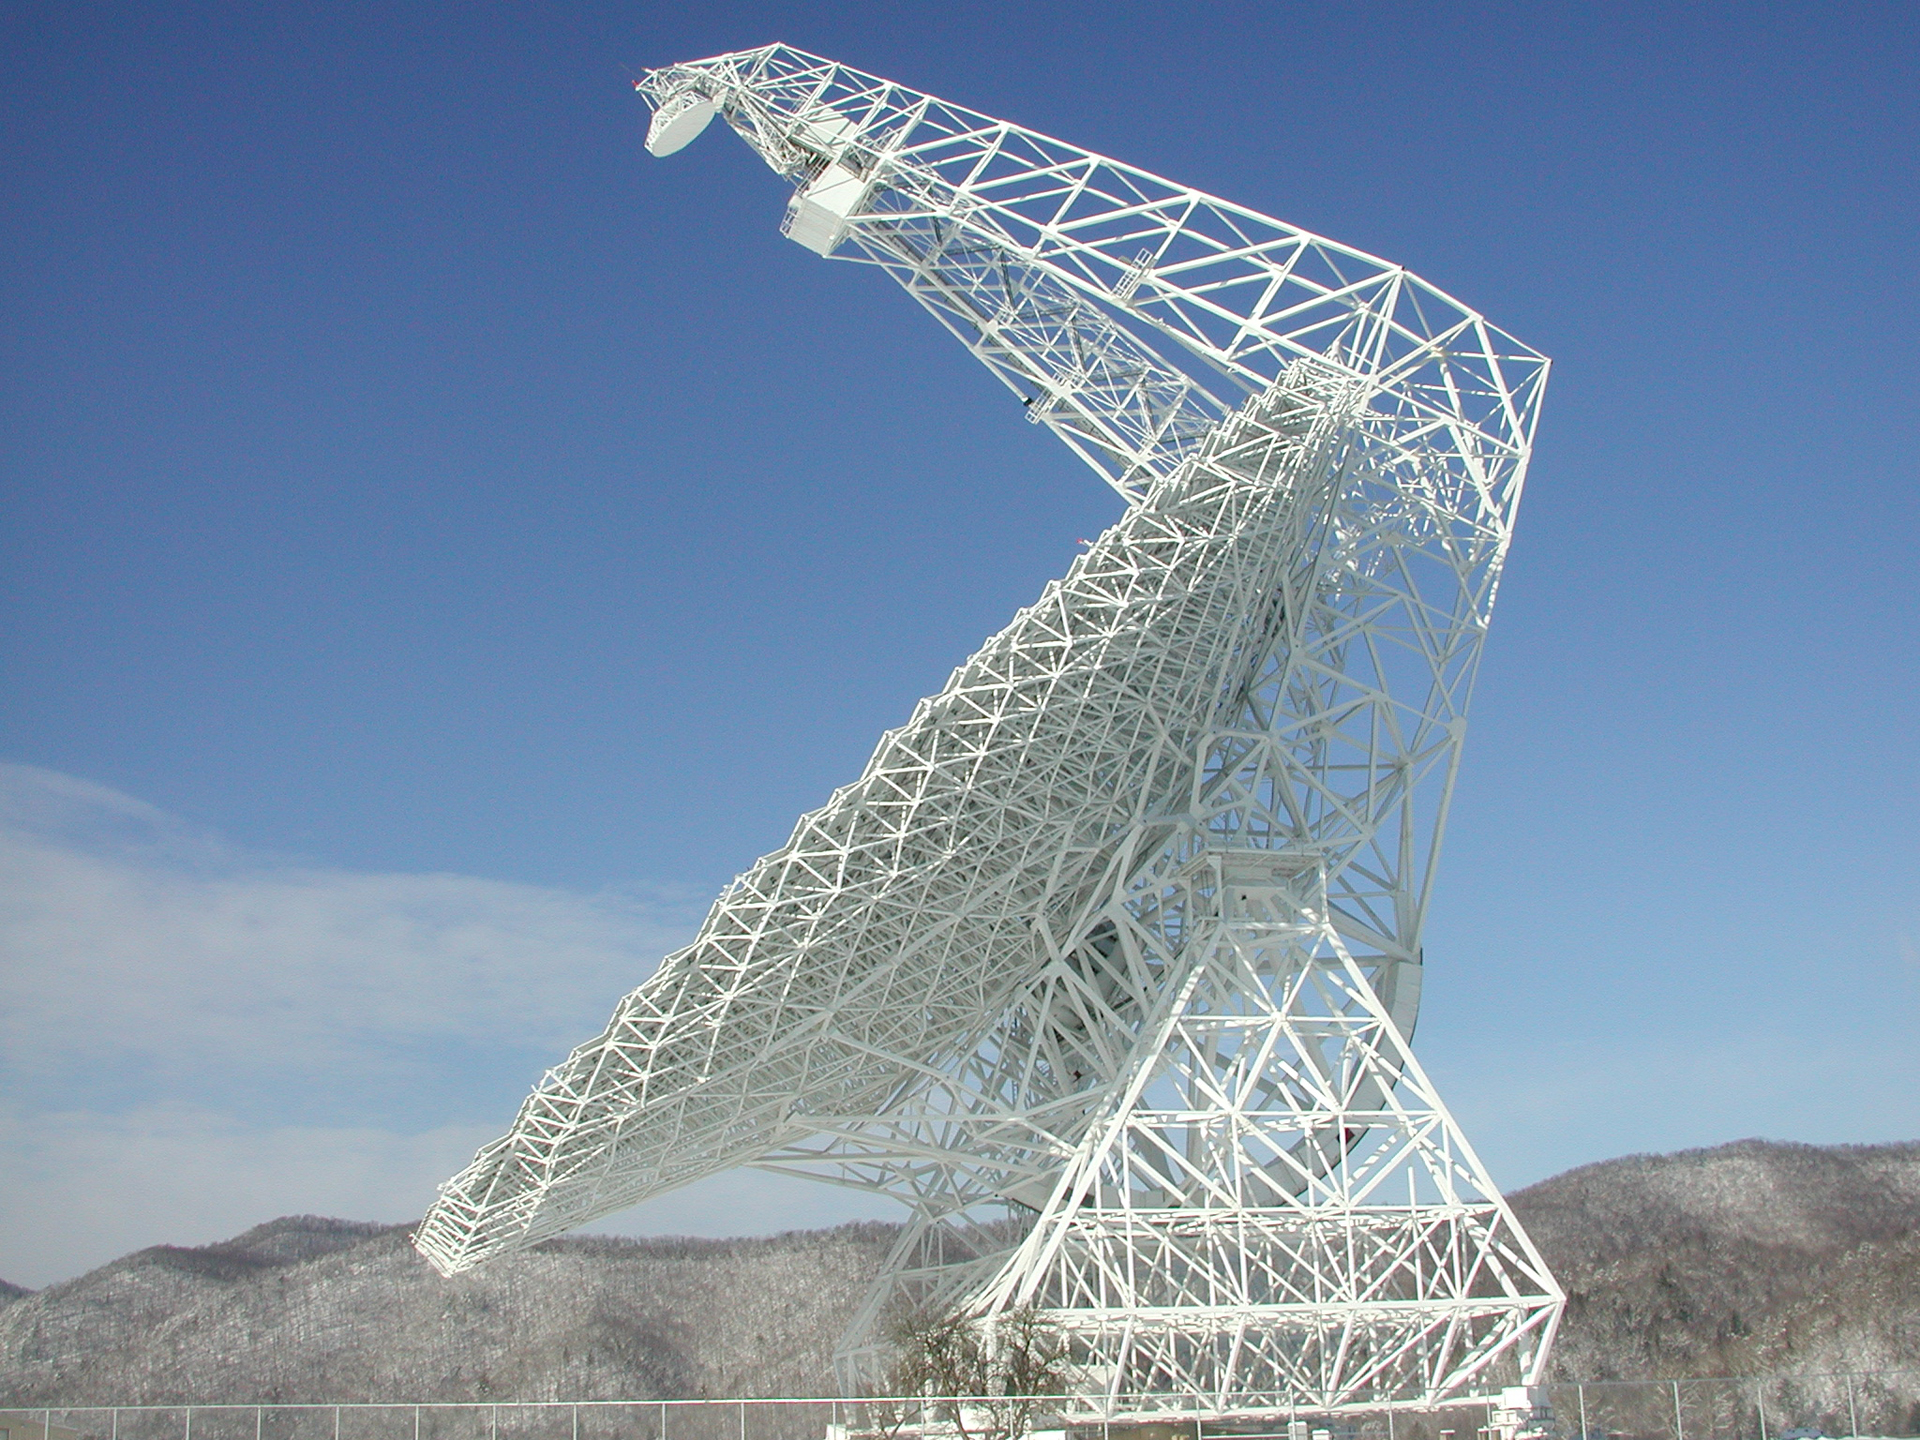

GBT Geometry

Over 13,000 steel beams support the world's largest fully-steerable telescope in Green Bank, West Virginia. The Green Bank Telescope weighs 17 million pounds, and moves on a rotating base and a tilting gear. The triangular-armed yoke at the base supports the tilting gear. And a gigantic pyramid arm attaches behind the dish to give it strength to tower over 200 feet above the surface.

Credit: NRAO/AUI/NSF